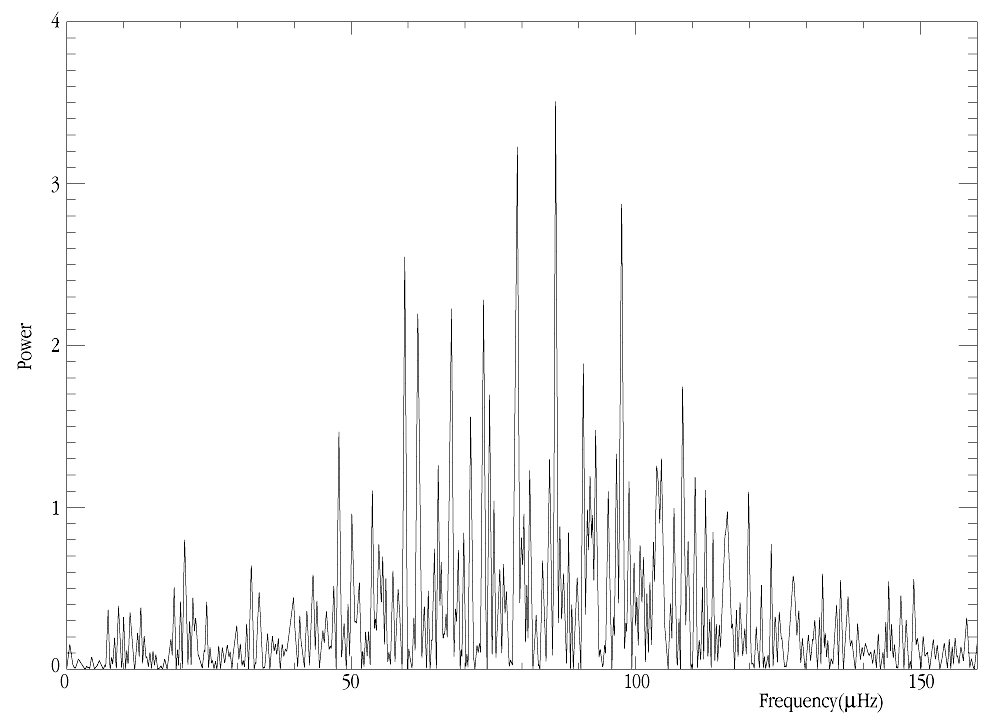

Oscillation frequencies in the giant star xi Hya

The "frequency spectrum" of the giant star xi Hya, as deduced on the basis of extensive velocity measurements with the 1.2-m Leonhard Euler telescope at the ESO La Silla Observatory (Chile). The abscissa unit is microHertz; 100 µHz corresponds to a period of 10,000 seconds (2.78 hours).

Credit: ESO